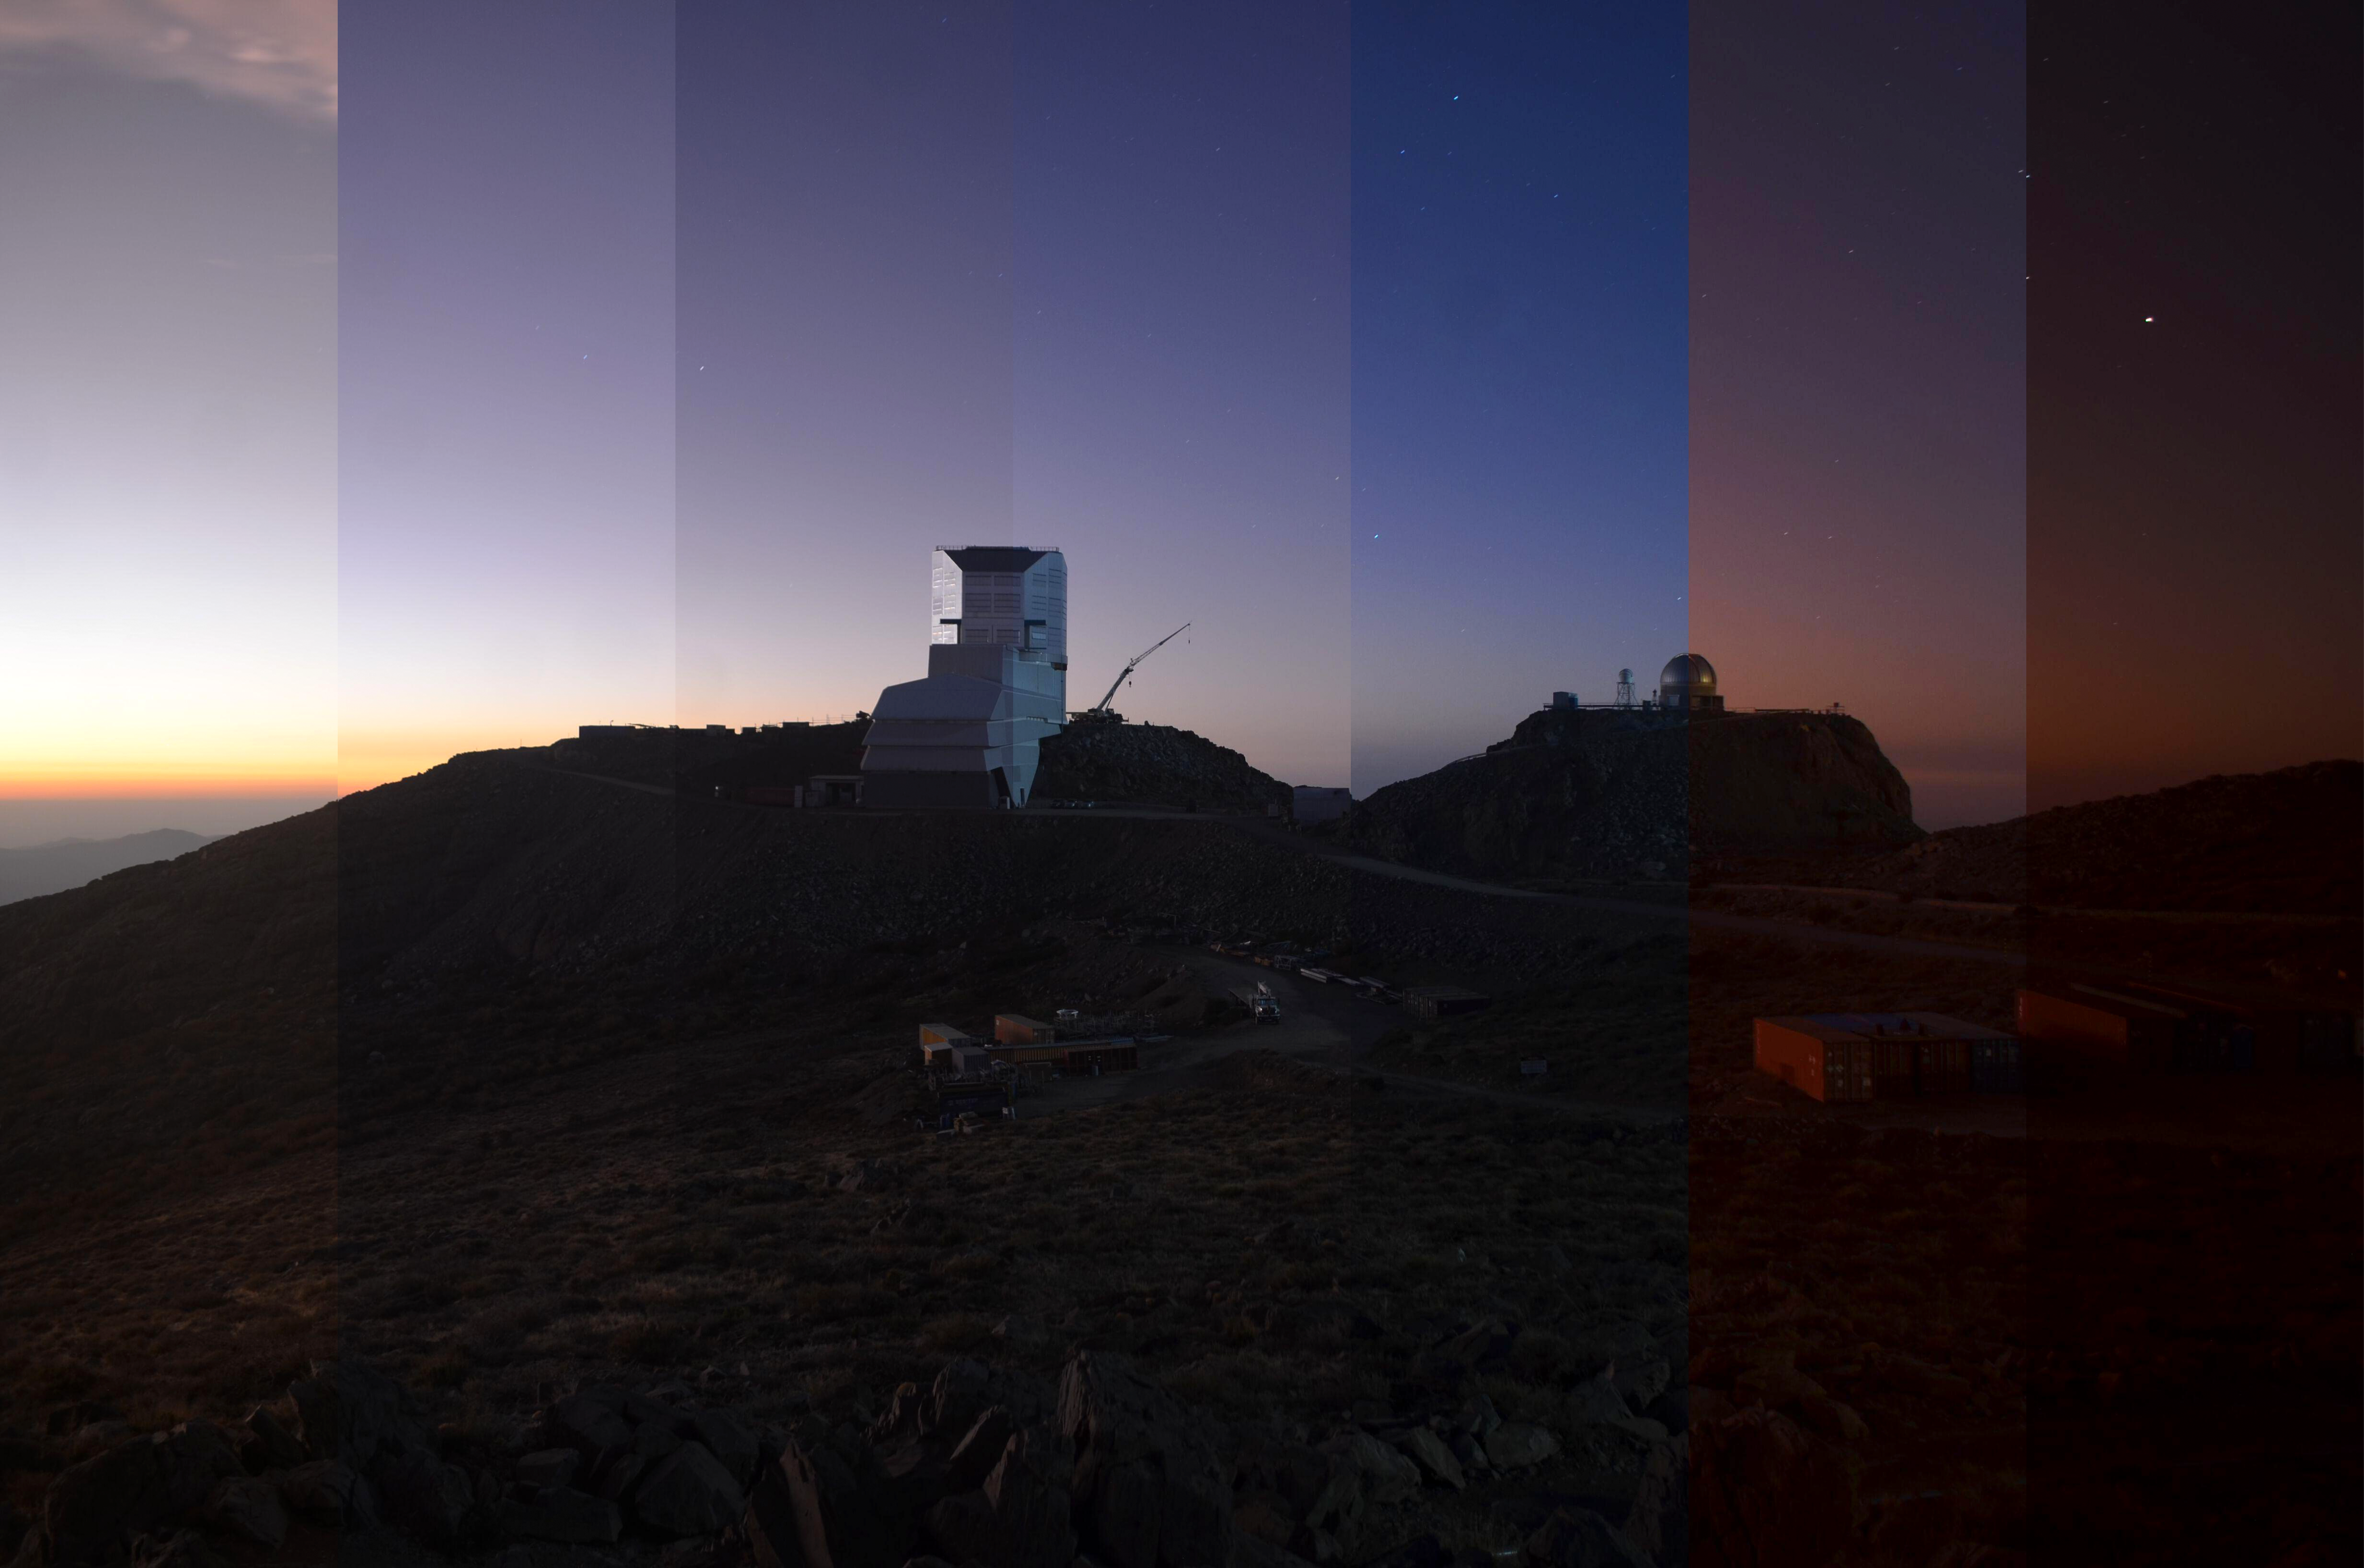

Sunsets at Rubin Observatory

A week of various sunsets at Vera C. Rubin Observatory on Cerro Pachón in Chile.

Credit: NOIRLab/NSF/AURA